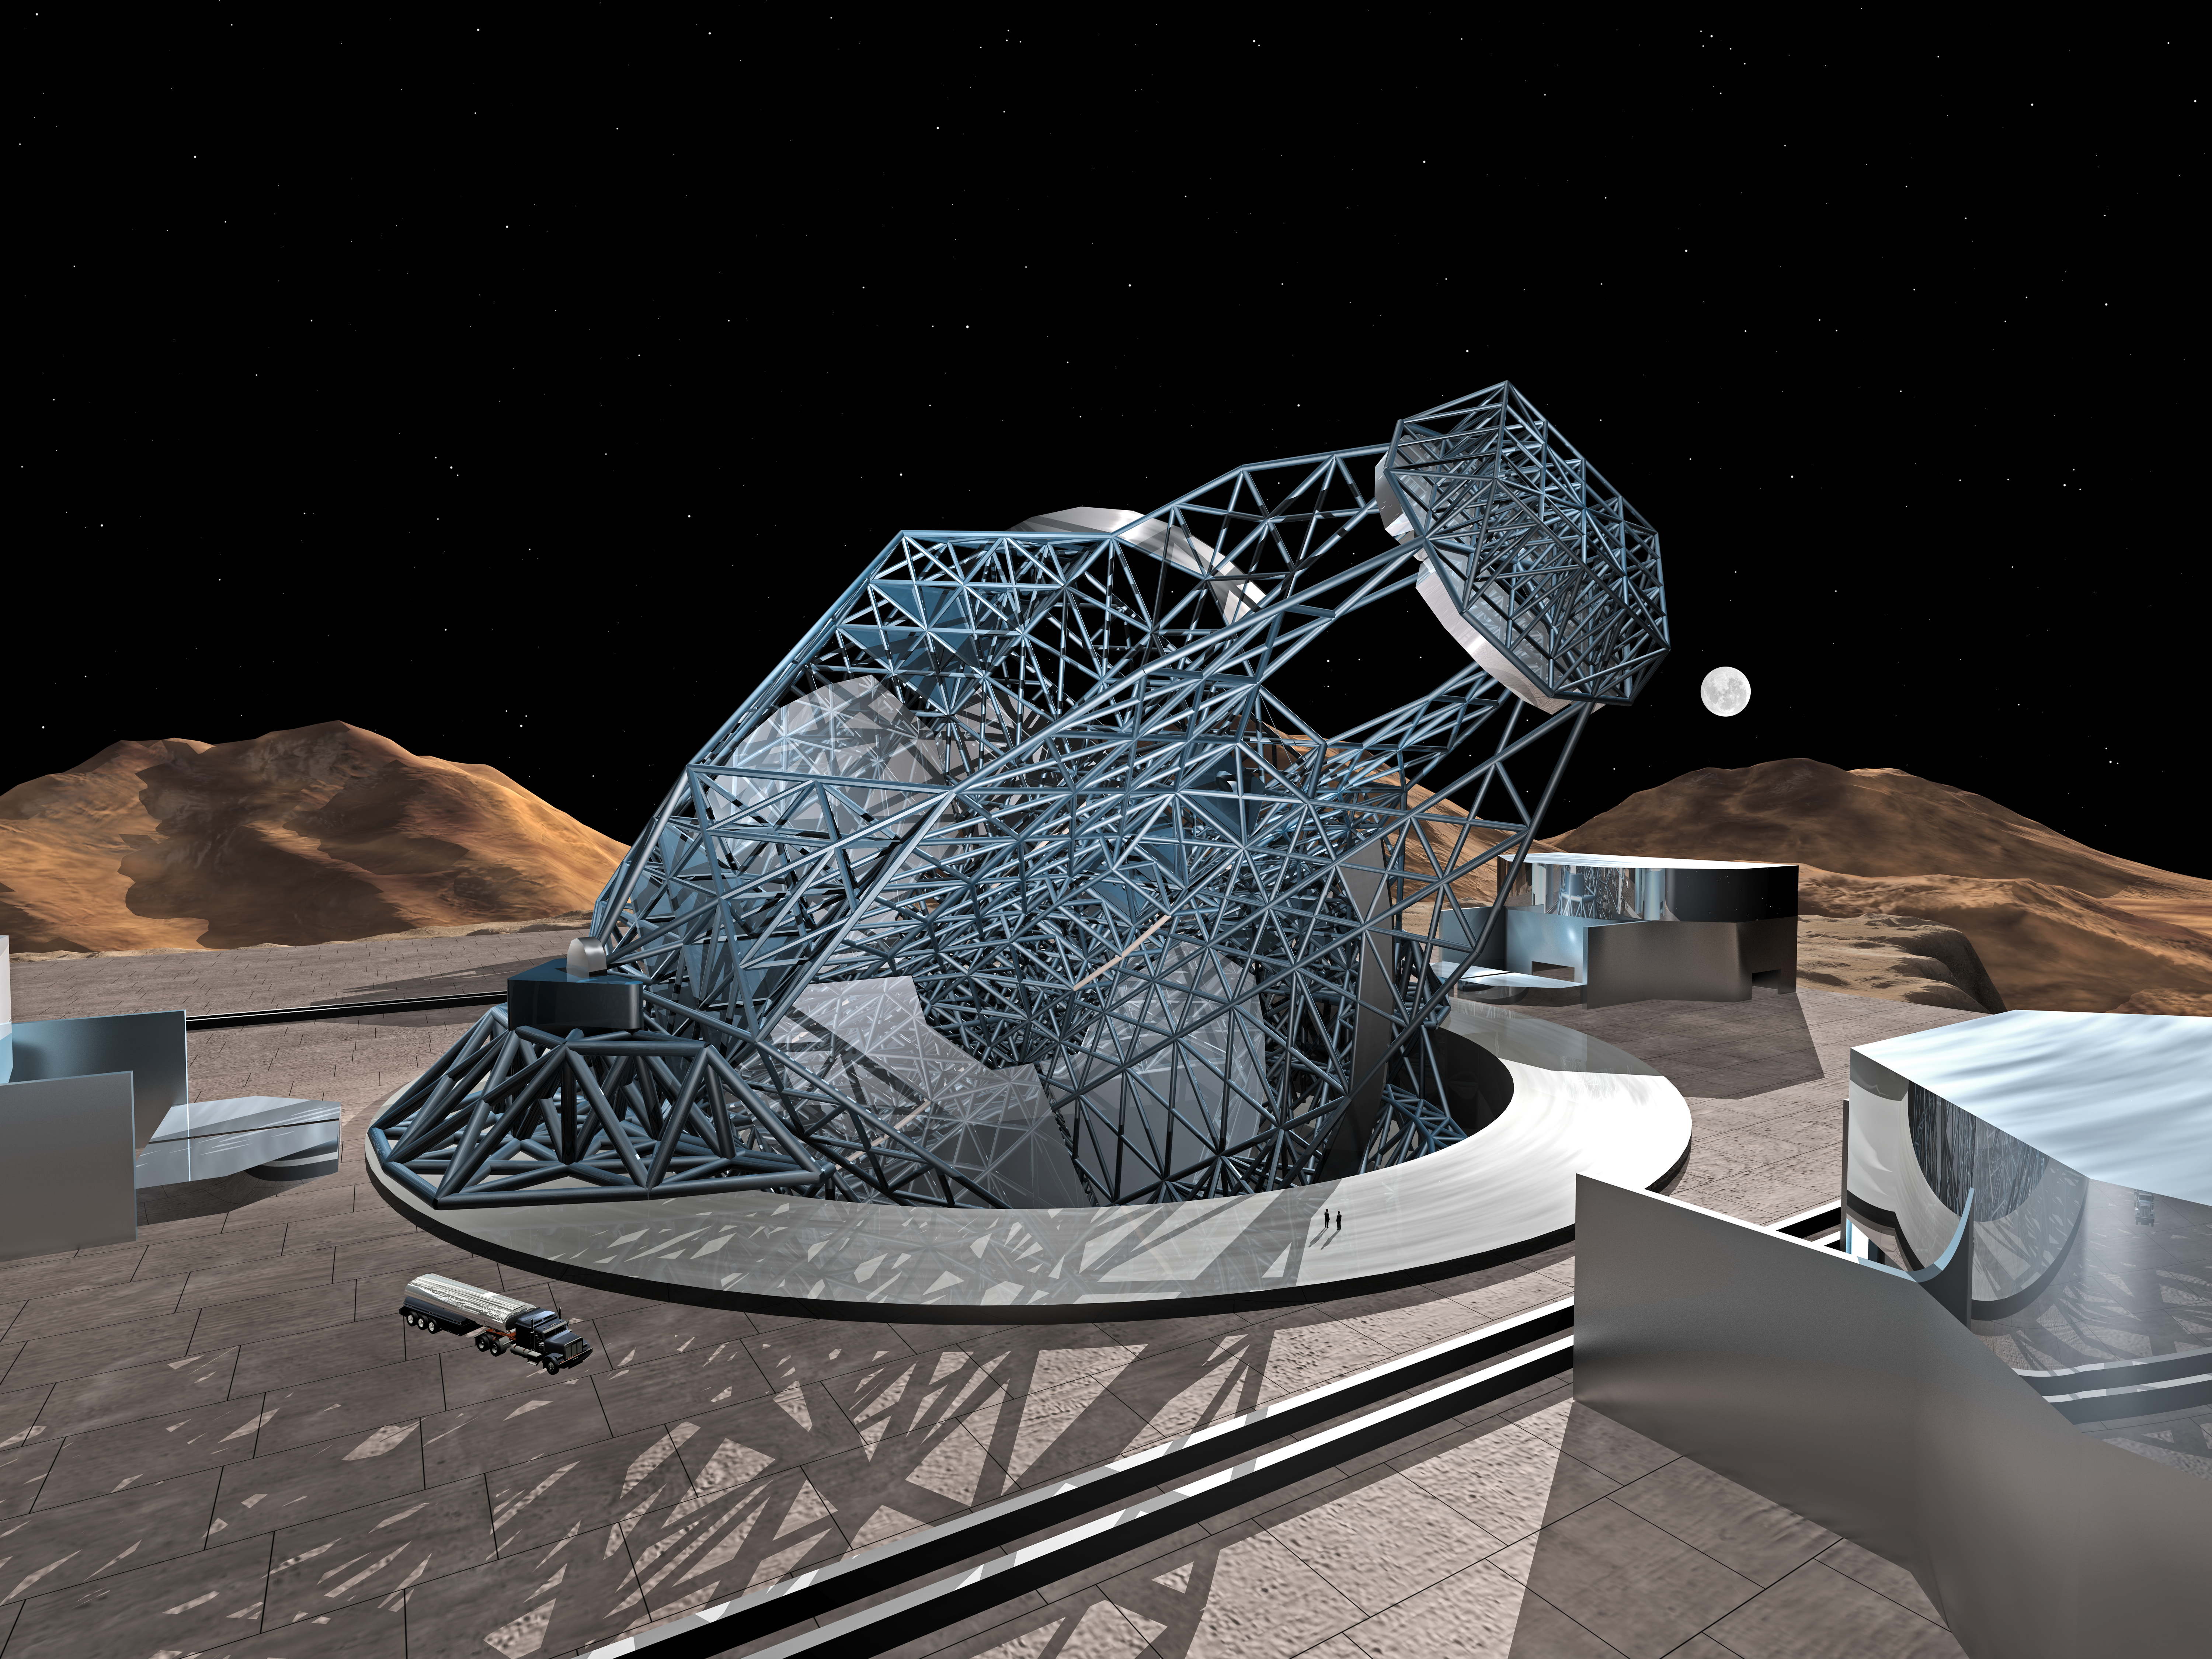

OWL 01

A still image of the computer simulation for the proposed OWL (OverWhelmingly Large) Telescope. A giant, next generation optical and near-infrared telescope, with a diameter of 100 metres, OWL would combine the amazing light-gathering ability with resolution down to a milli-arc second.

Credit: ESO